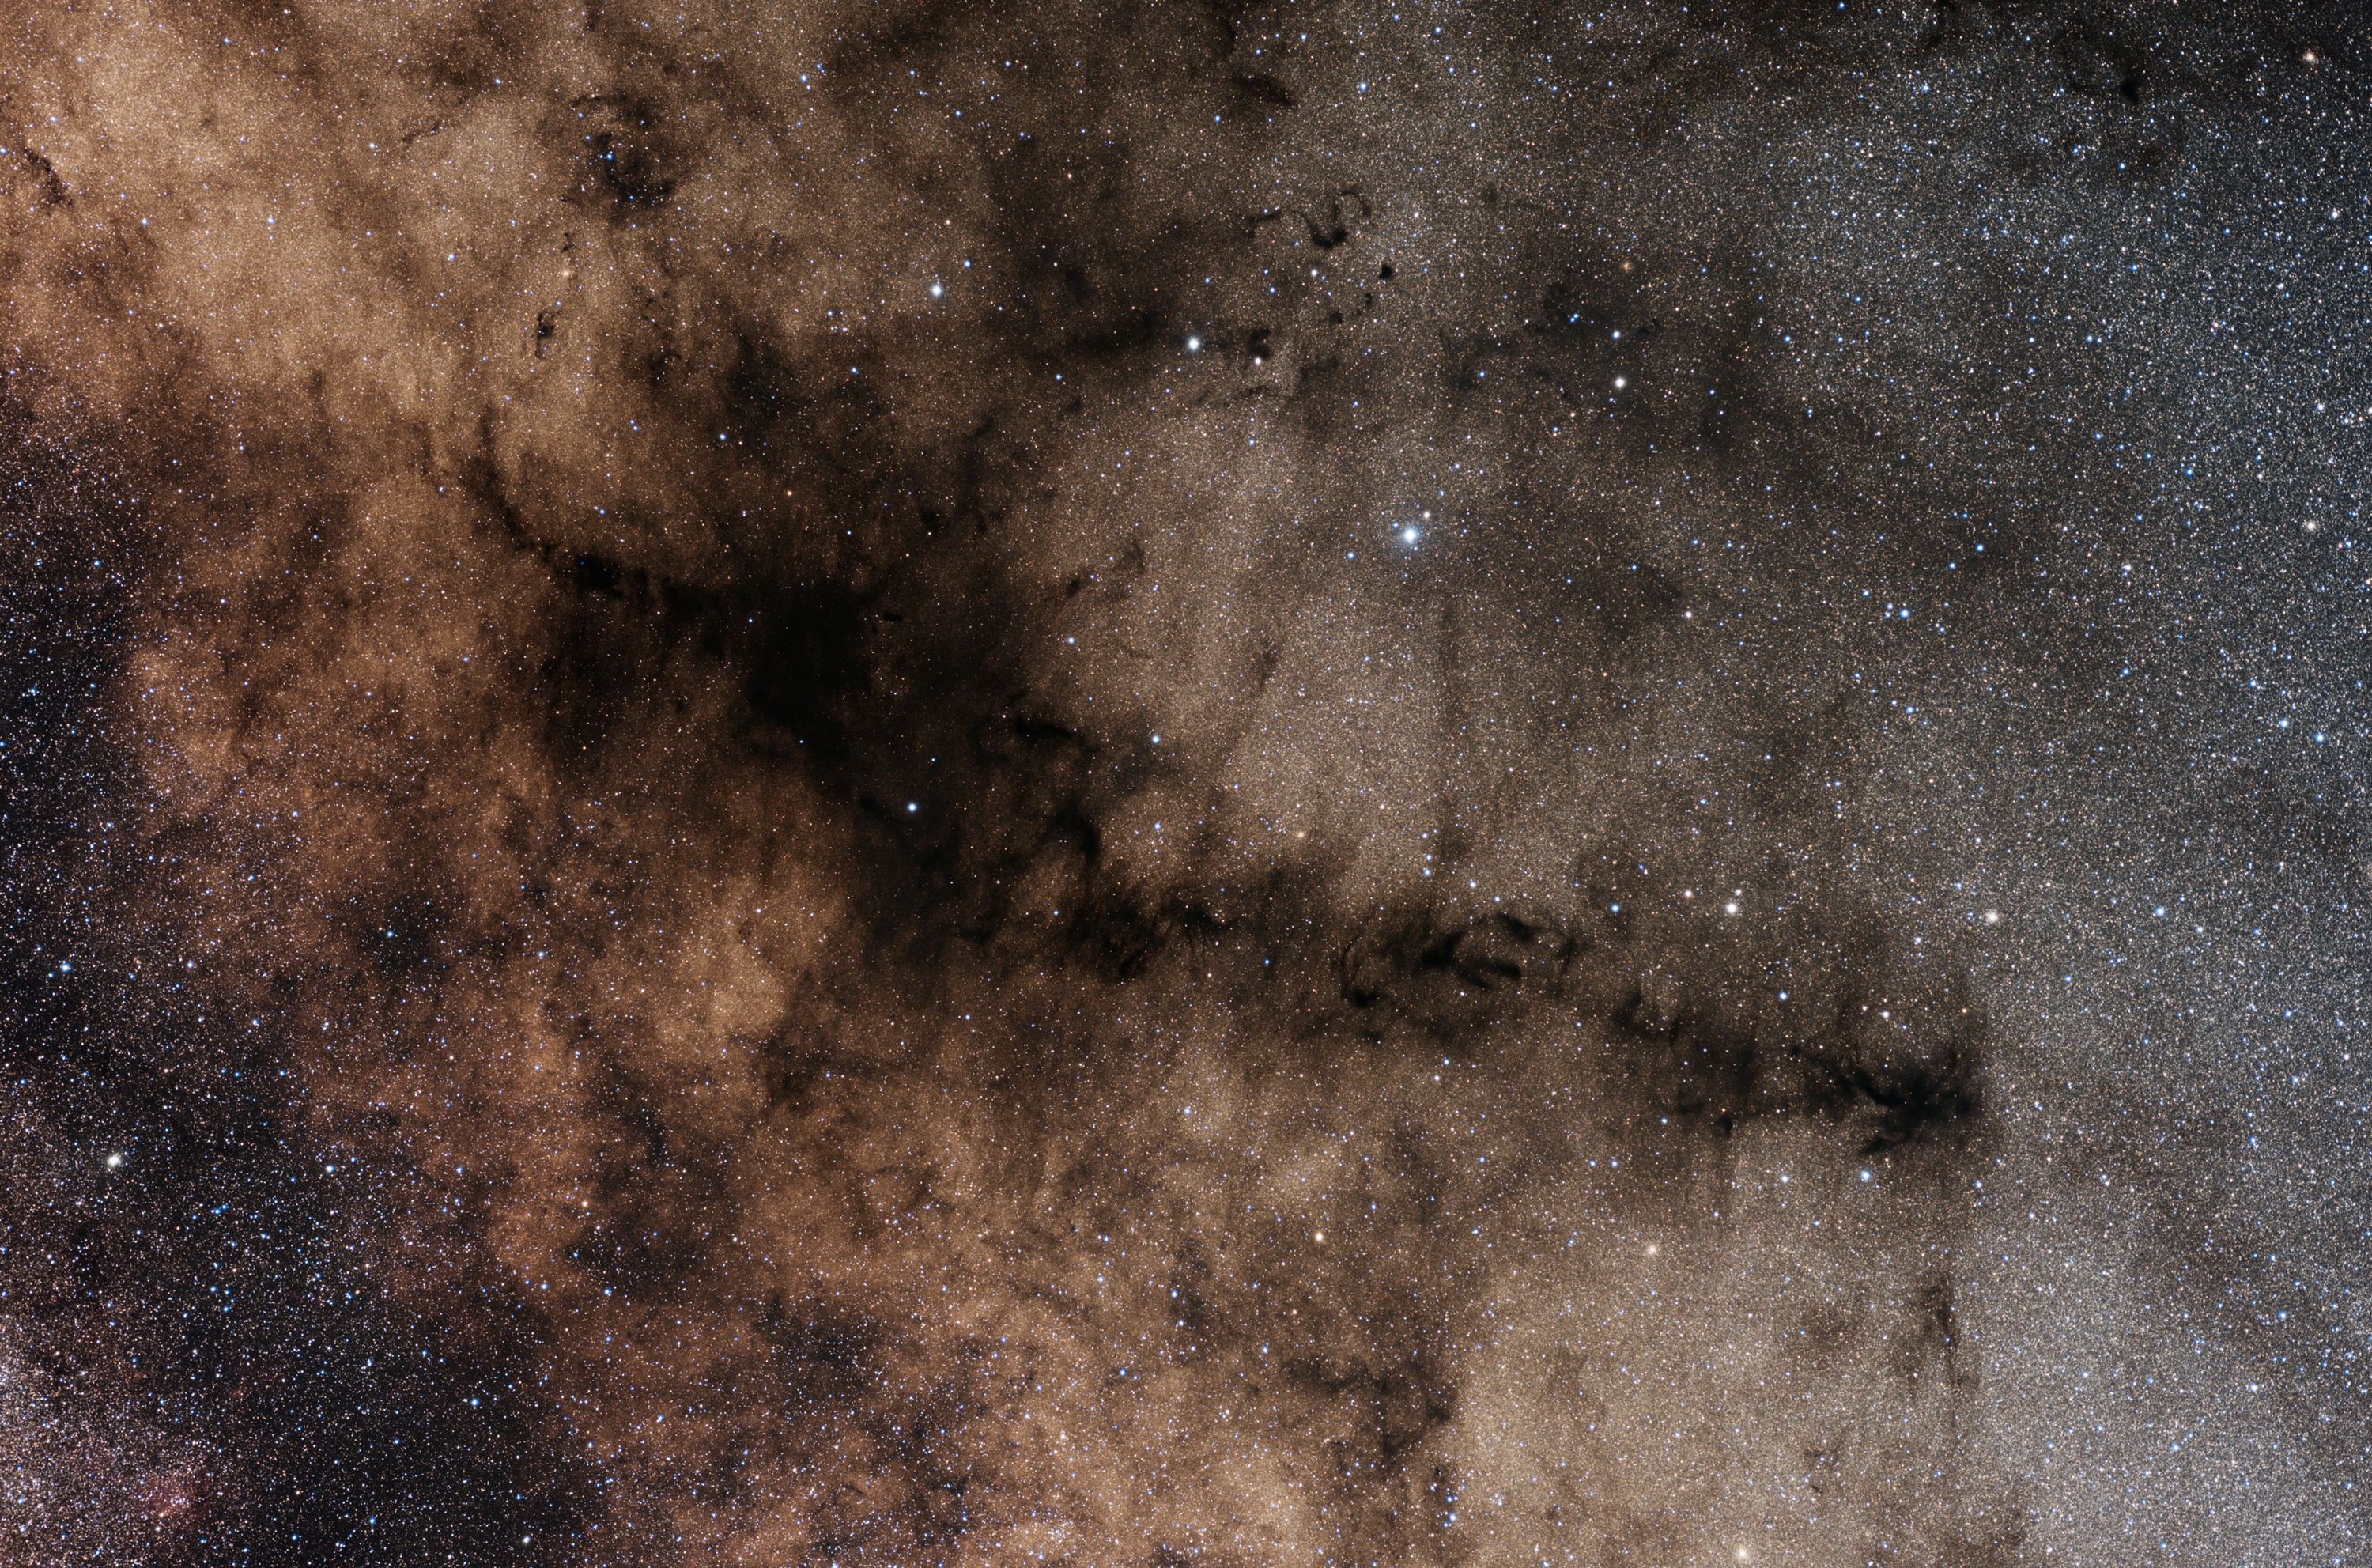

The Pipe Nebula

Portrayed in this image is a picturesque dust lane obscuring some of the Milky Way stars, usually referred to as the Pipe Nebula due to its curious shape. Also known under the more technical names Barnard 59, Barnard 65-67, and Barnard 78, this dark spot is visible to the naked eye in the constellation of Ophiuchus, the Snake Holder.

Credit: ESO/Y. Beletsky